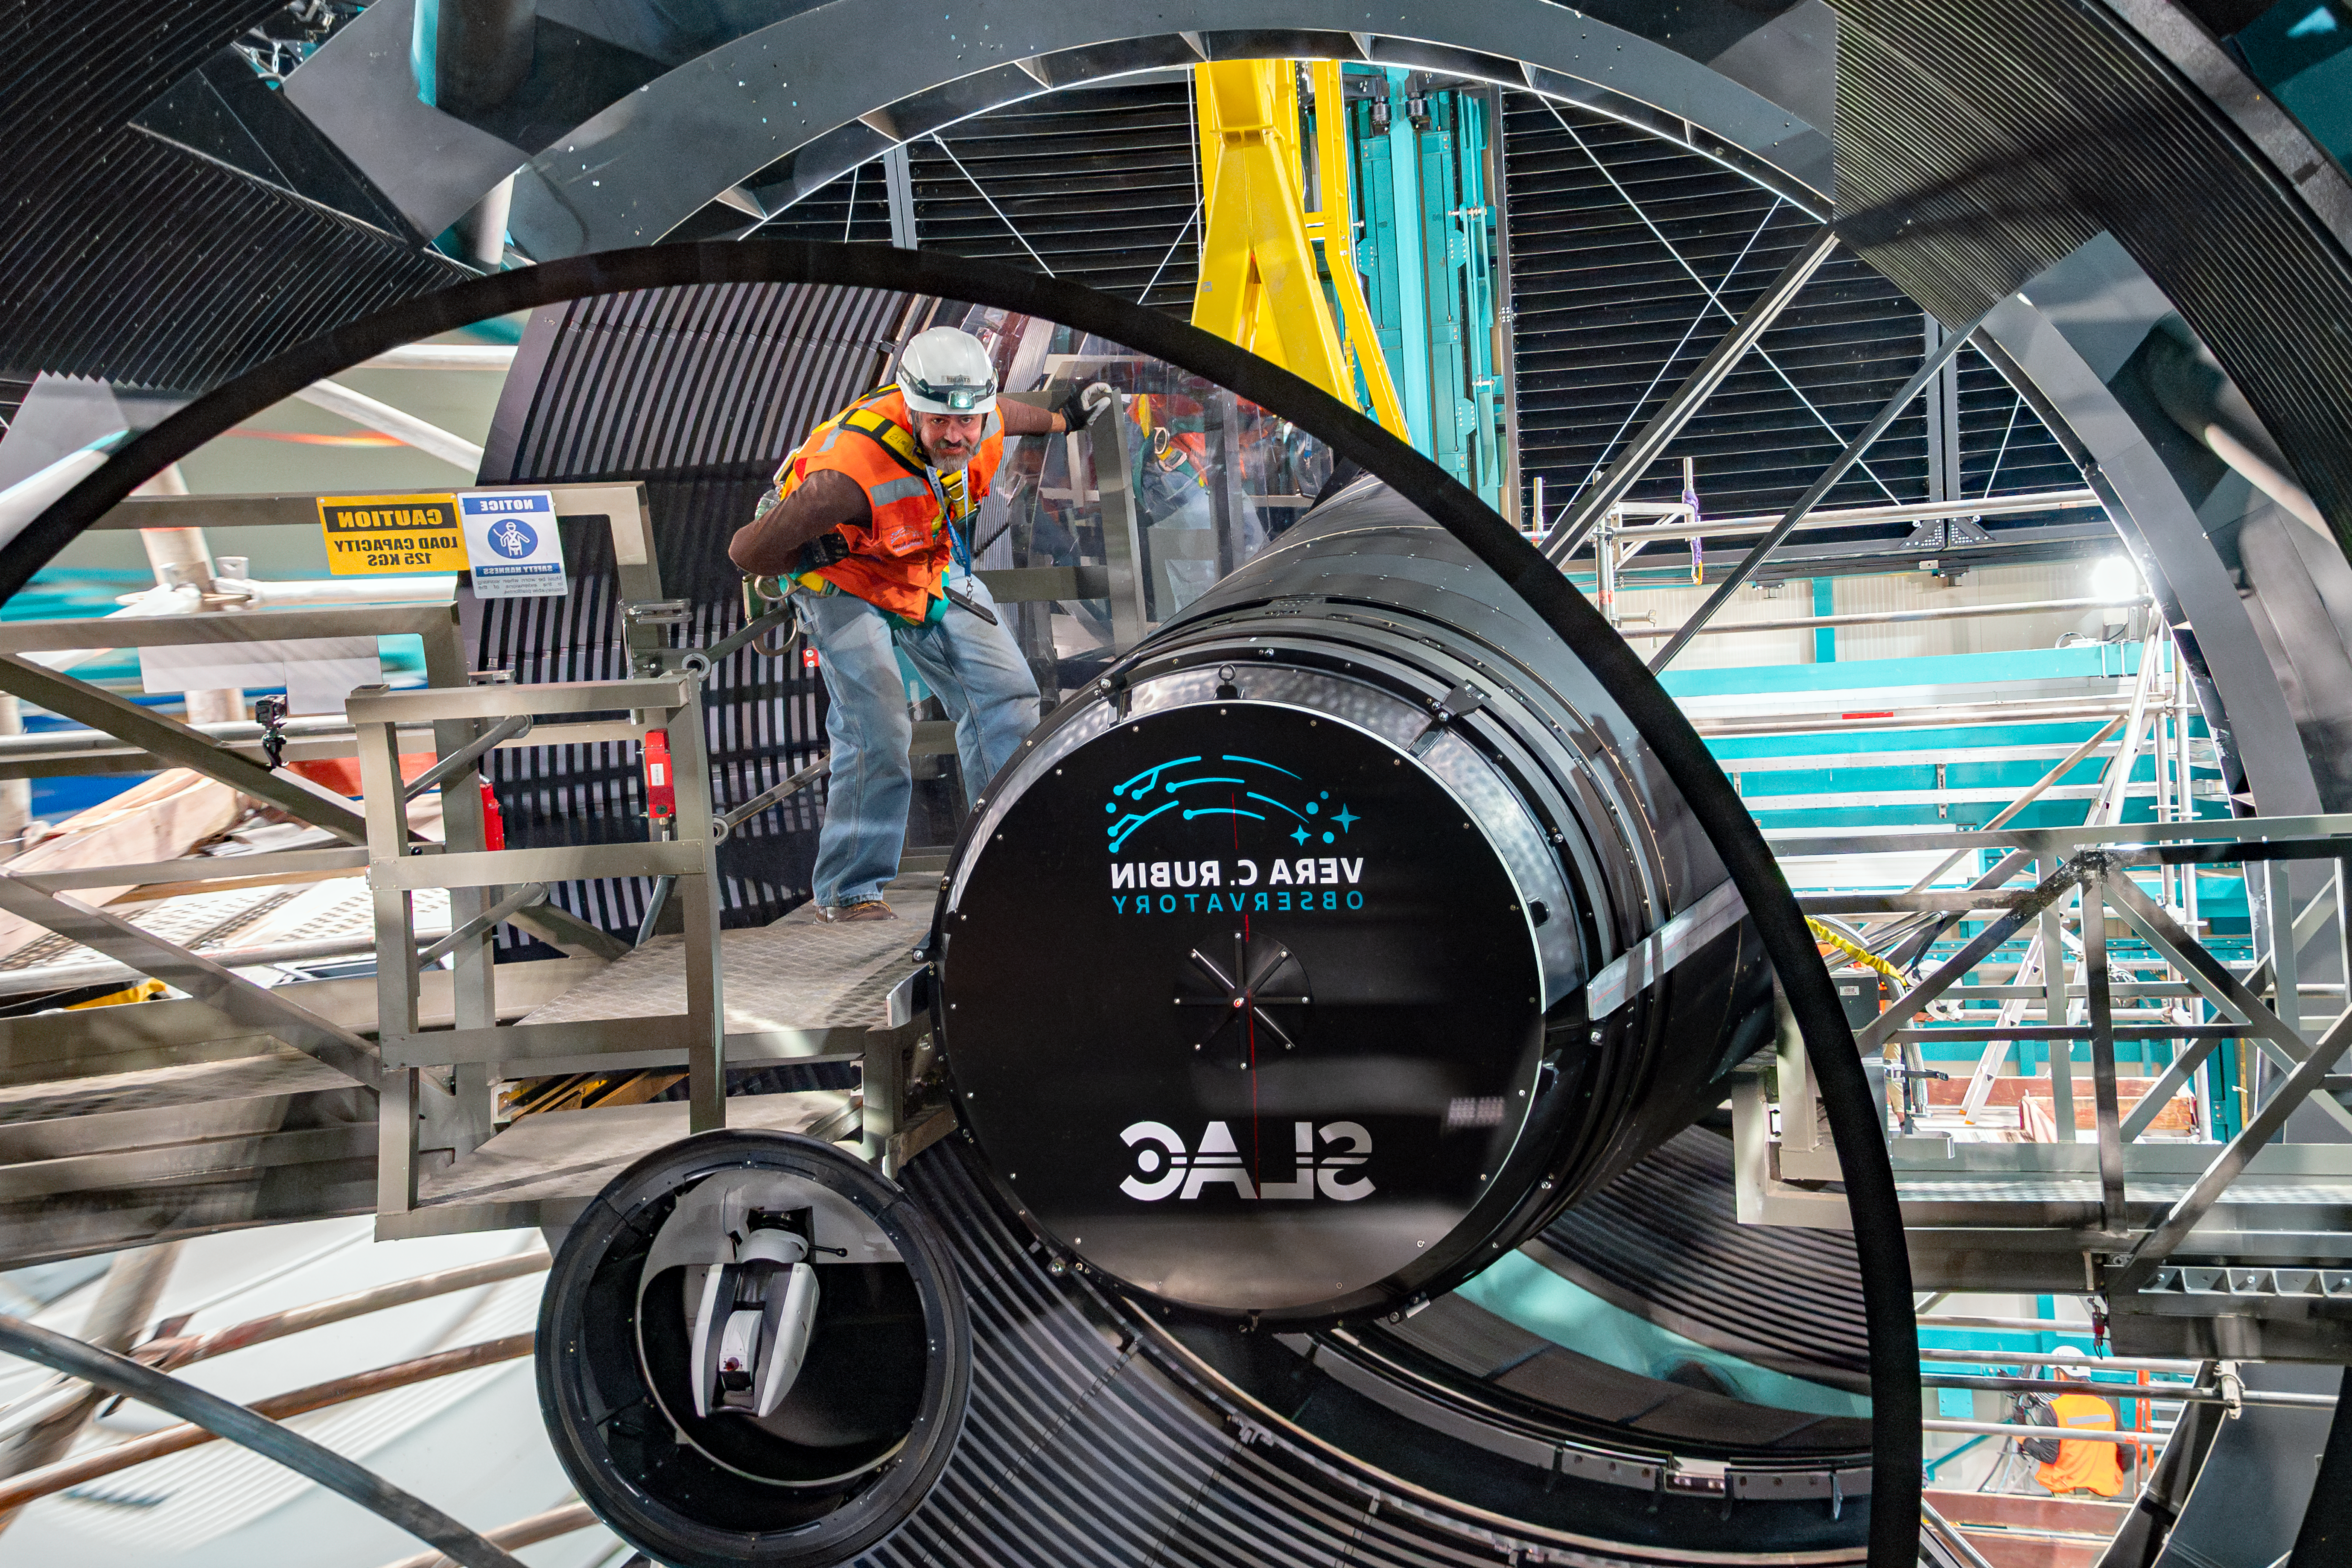

LSST Camera Installation

The NSF–DOE Vera C. Rubin Observatory team installing the LSST Camera on the Simonyi Survey Telescope in March 2025.

Credit: RubinObs/NOIRLab/SLAC/NSF/DOE/AURA/B. Quint